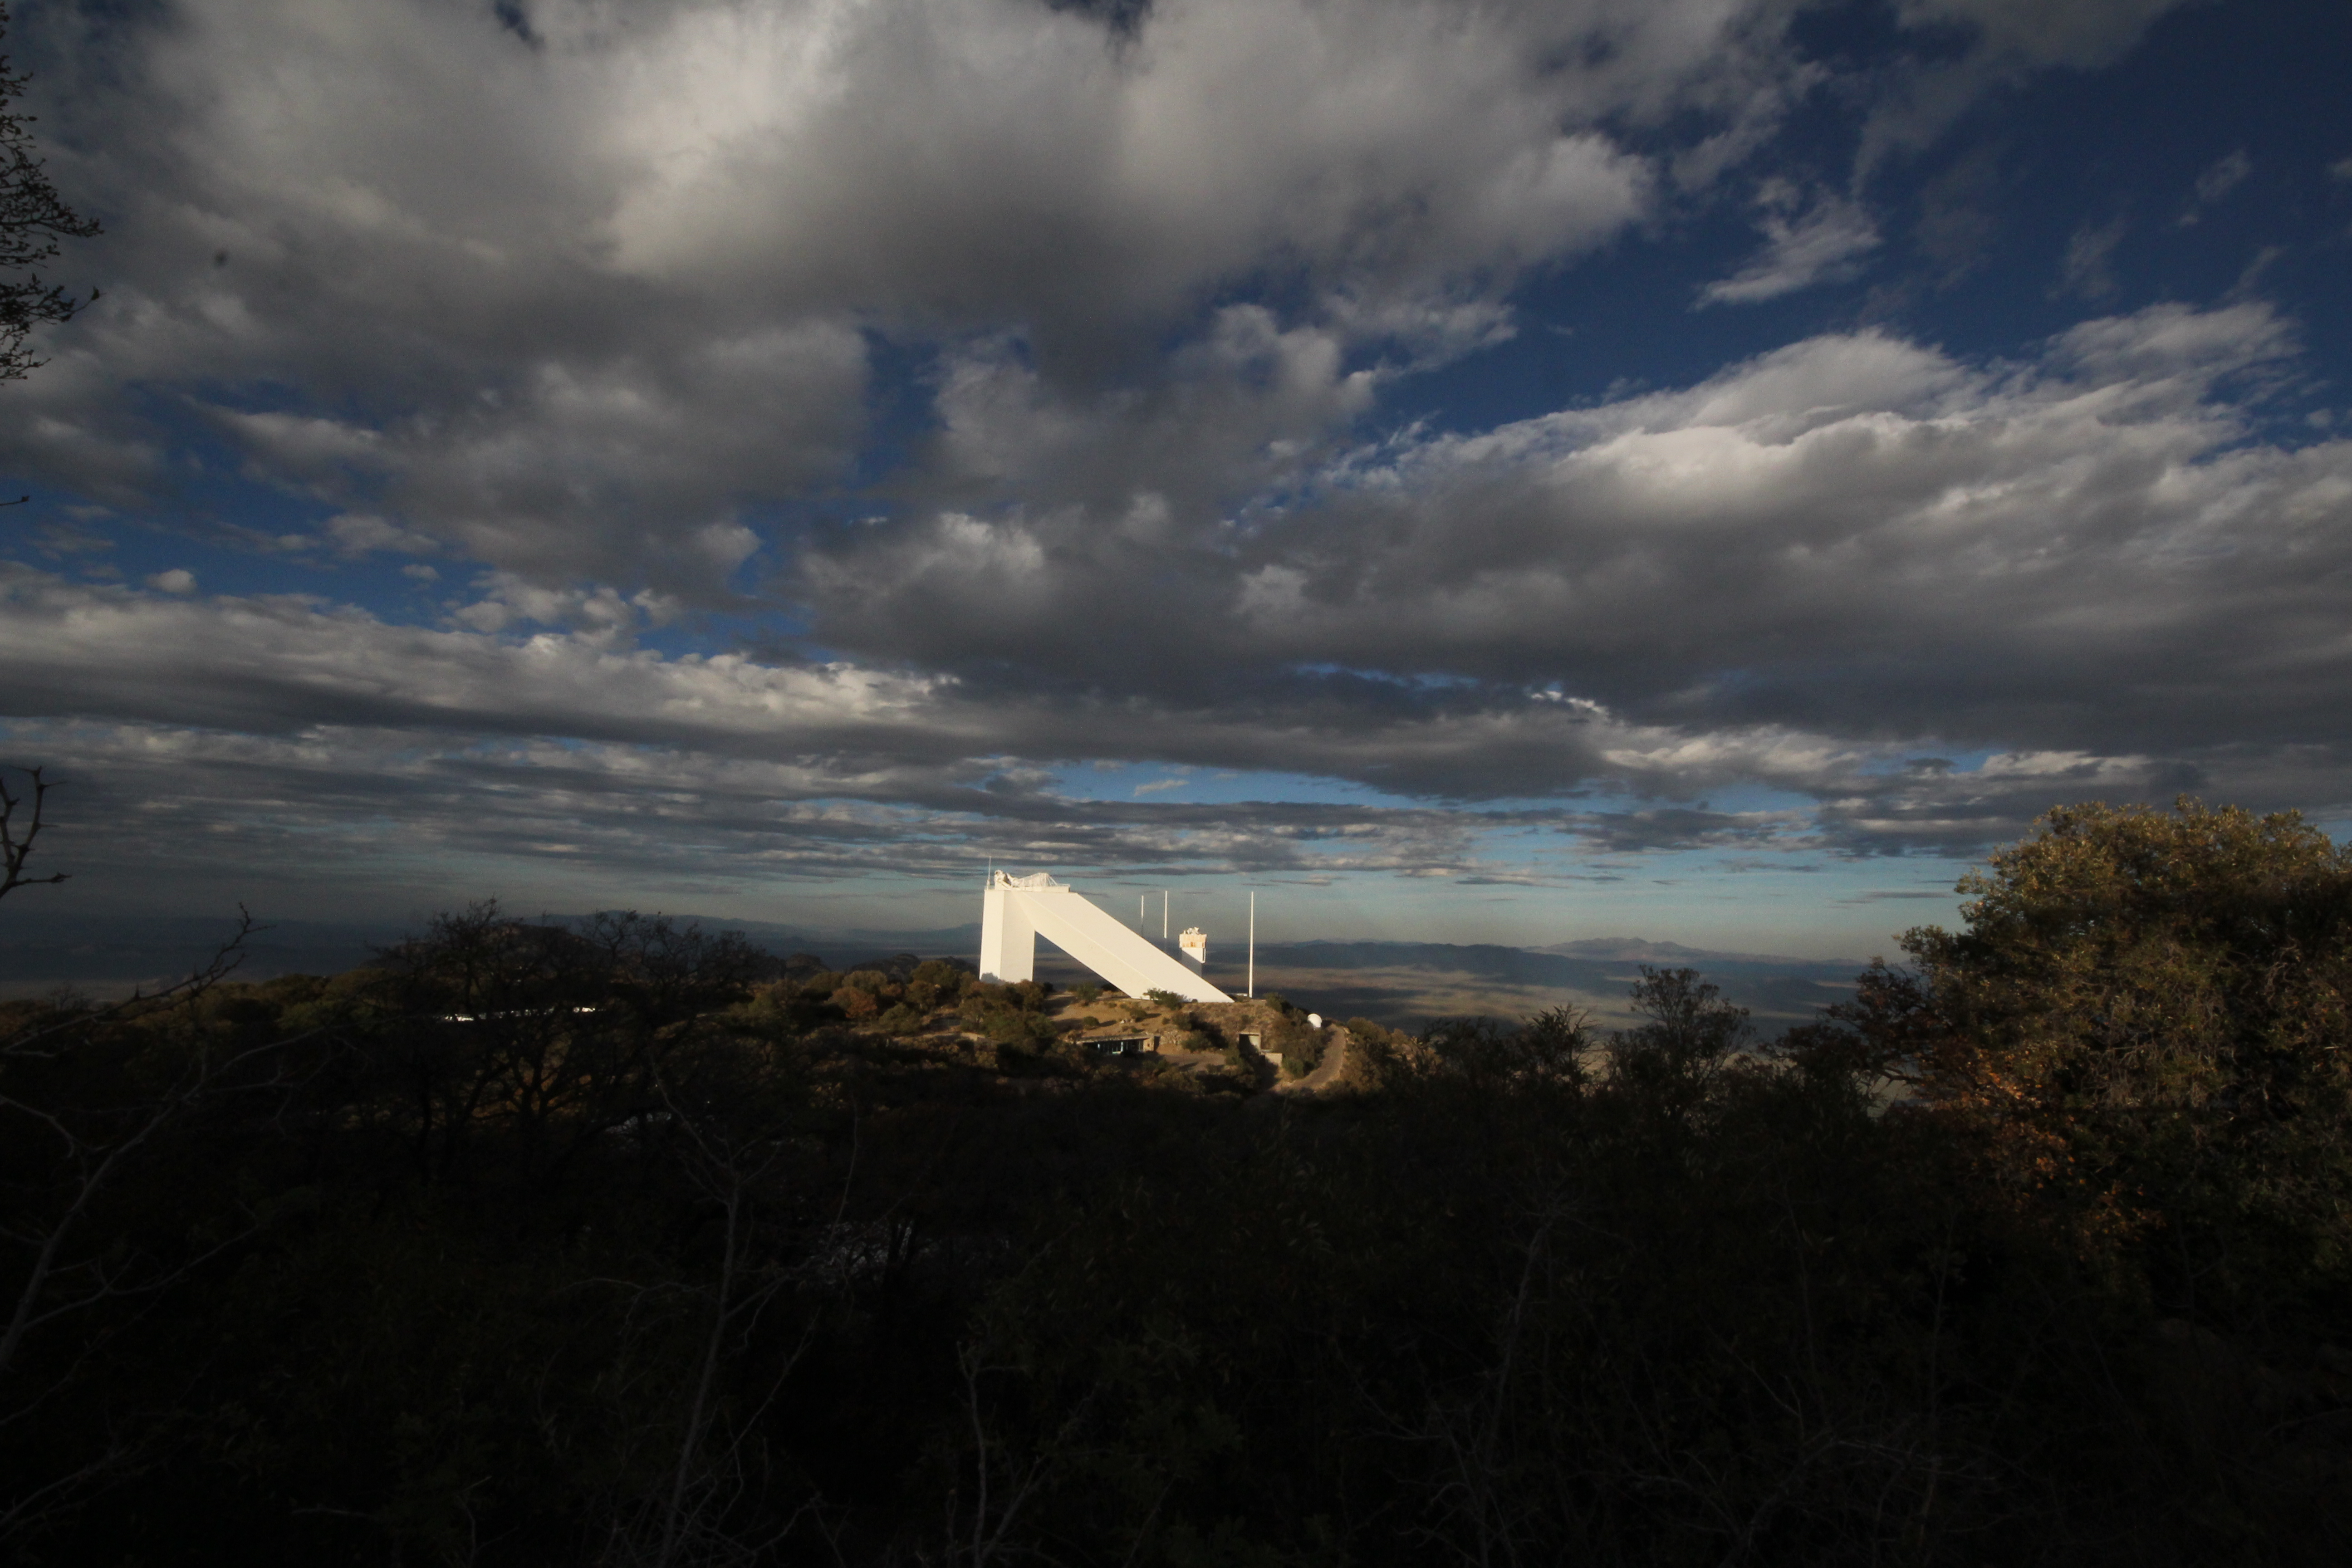

McMath-Pierce Solar Telescope

The McMath-Pierce Solar Telescope at Kitt Peak National Observatory (KPNO).

Credit: KPNO/NOIRLab/NSF/AURA/P. Marenfeld